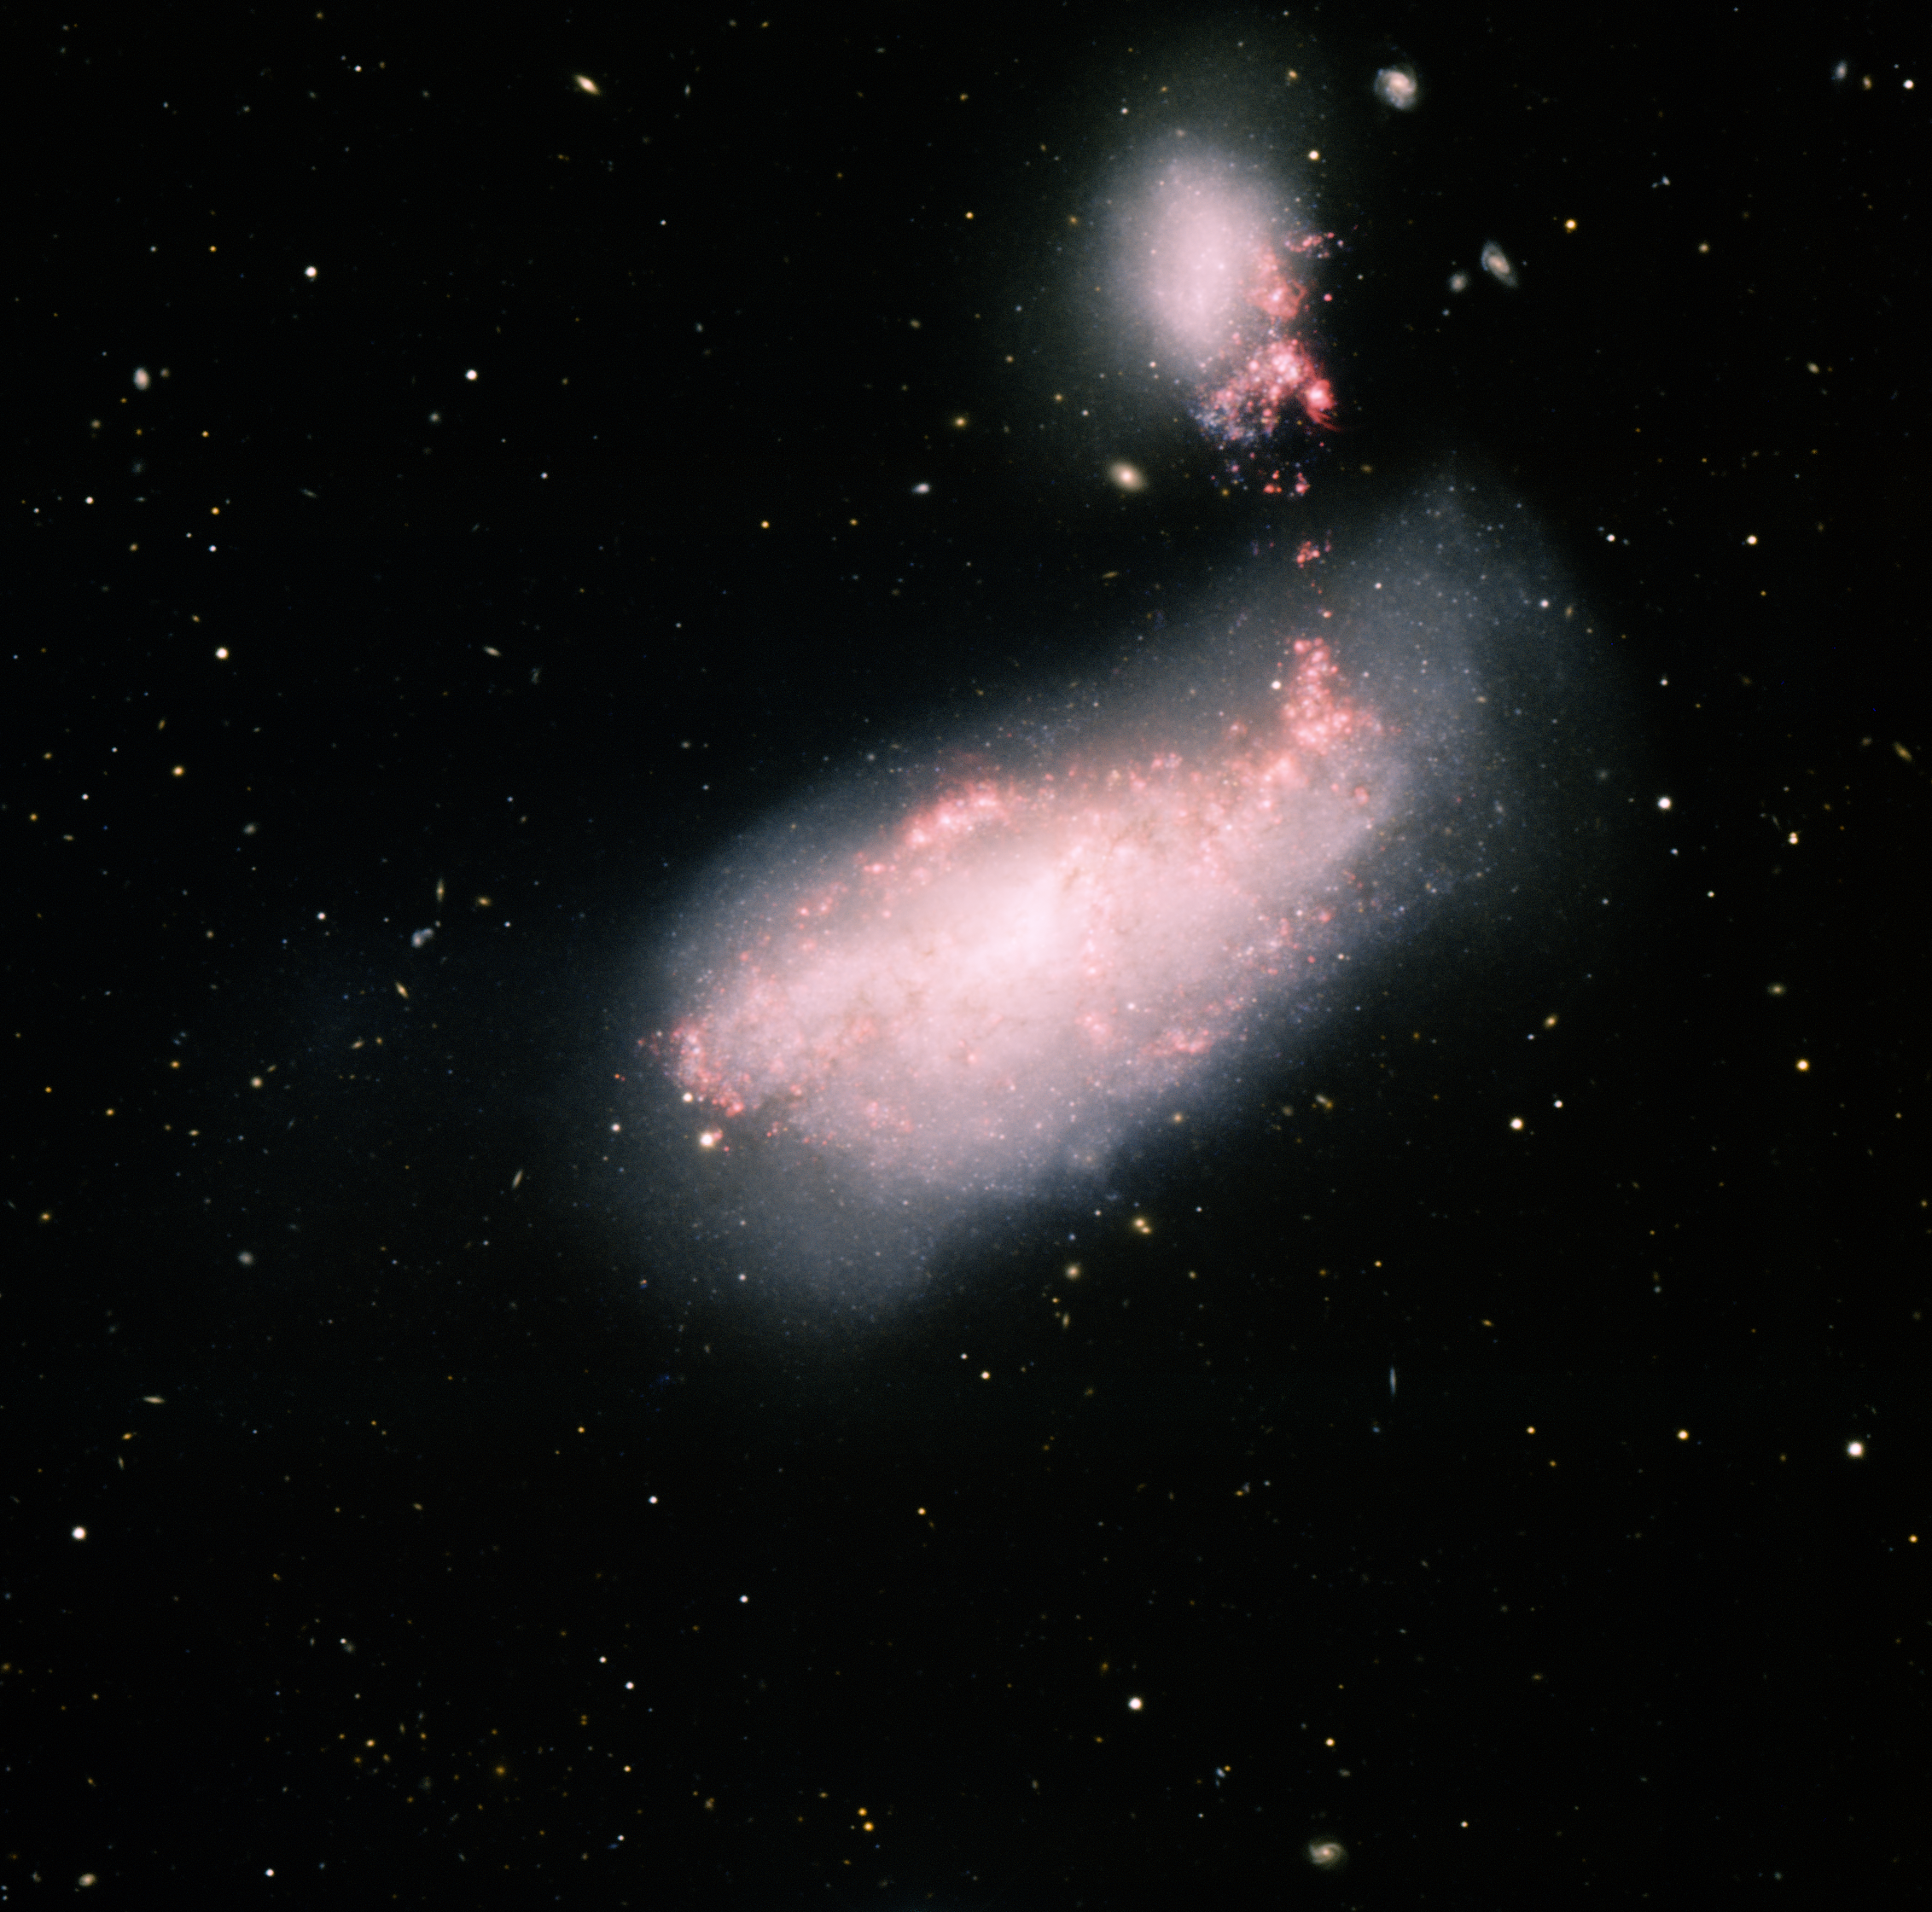

NGC 4490, Barred Spiral Galaxy

This image was obtained with the wide-field view of the Mosaic camera on the Mayall 4-meter telescope at Kitt Peak National Observatory. NGC 4490 is a barred spiral galaxy (center) that is in the early stages of merging with the smaller galaxy NGC 4485 (upper right). The gravitational pull between the two galaxies is triggering star formation in both galaxies, which can be seen as the bright red clouds of gas inside and between the two galaxies. The image was generated with observations in B (blue), V (cyan), I (orange) and H-alpha (red) filters. In this image, North is up, East is left.

Credit: T.A. Rector (University of Alaska Anchorage) and H. Schweiker (WIYN and NOIRLab/NSF/AURA)